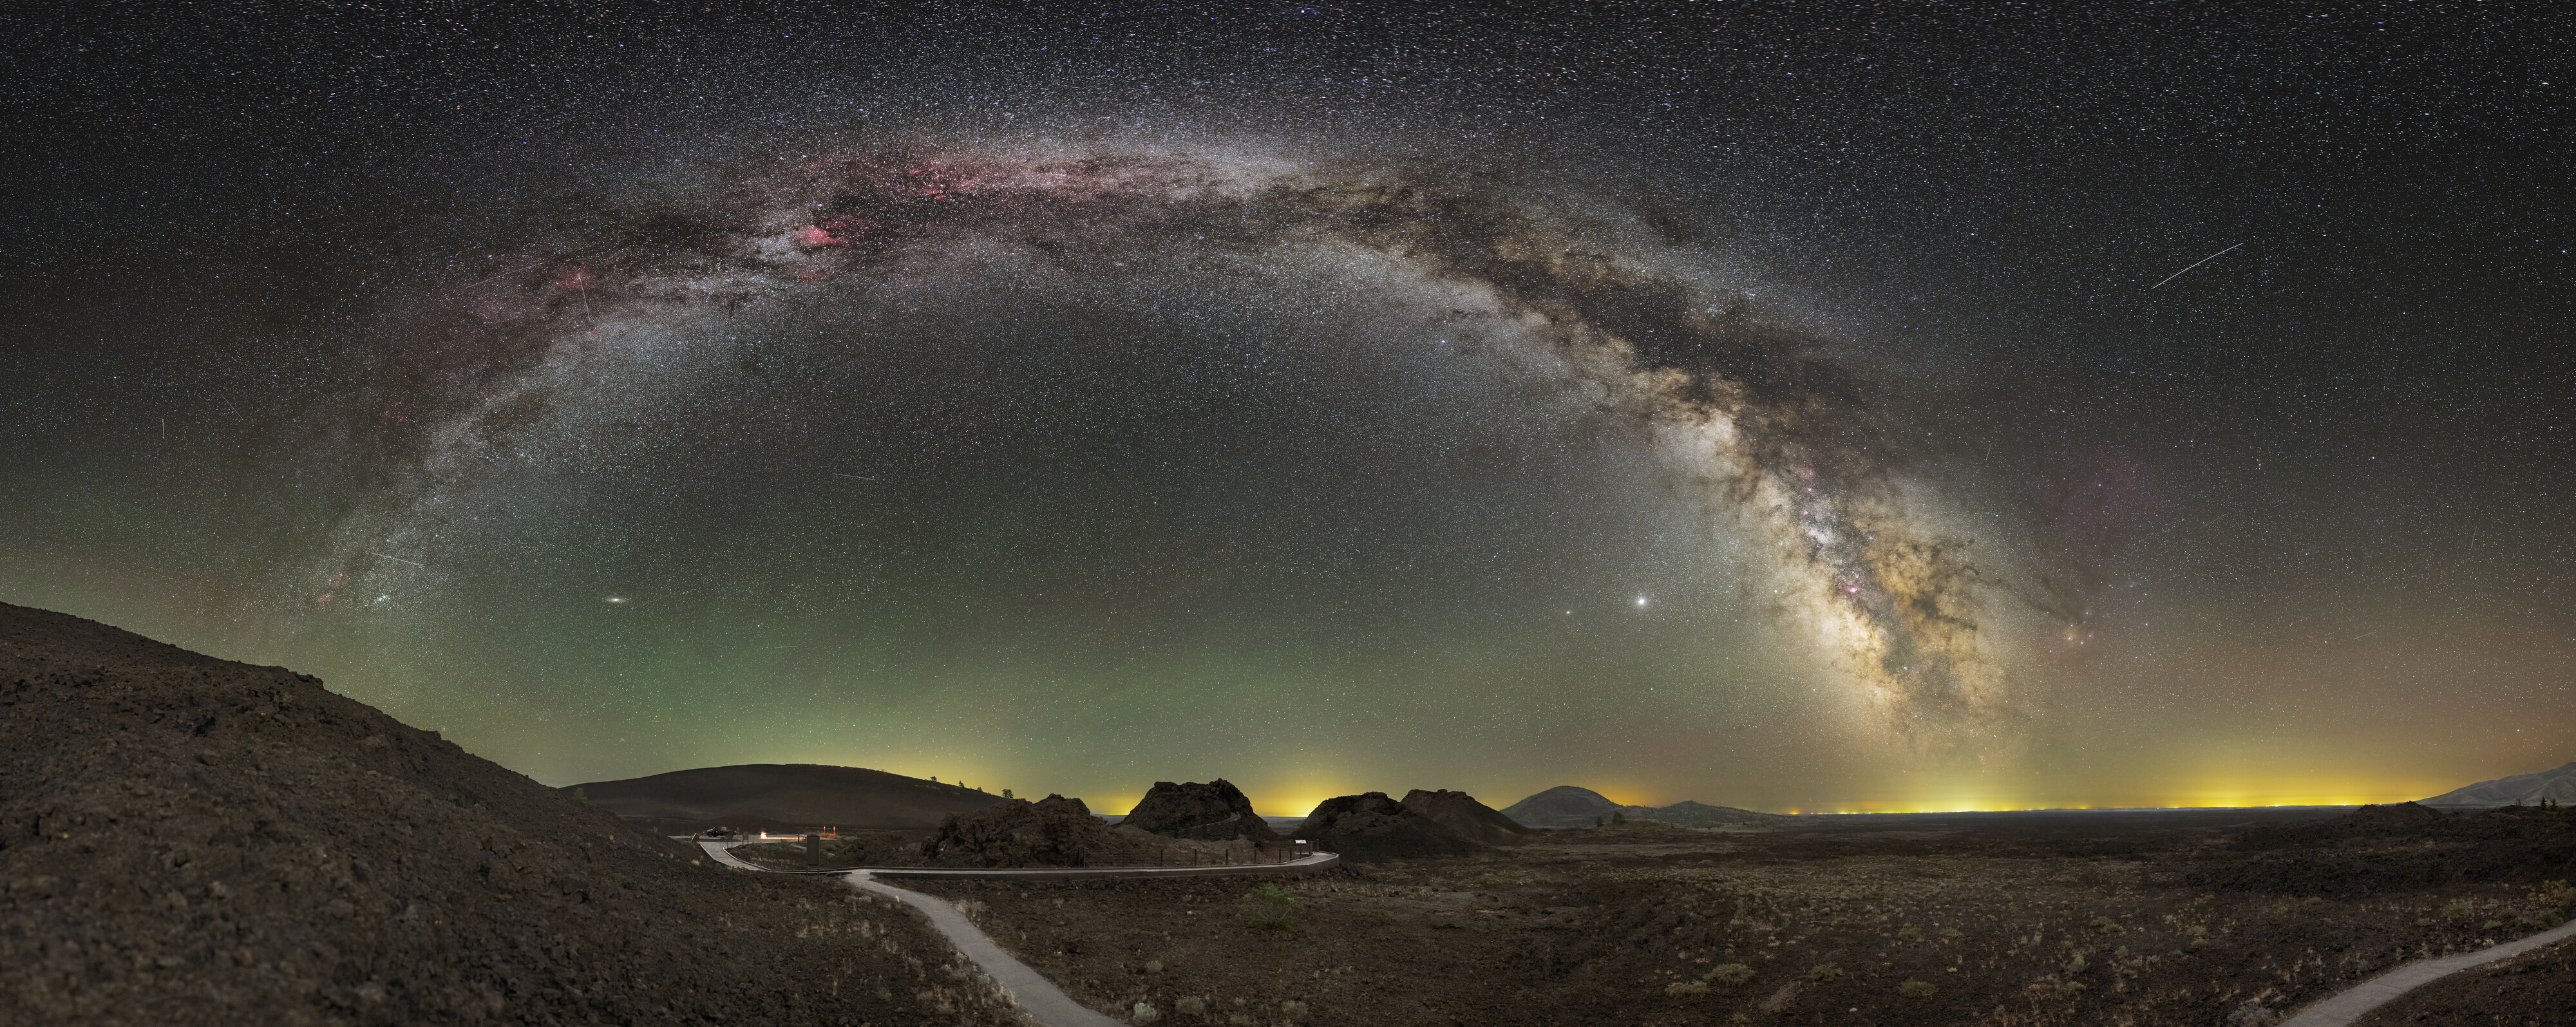

Satellites and light pollution over Craters of the Moon

Satellites and light pollution over Craters of the Moon National Monument and Preserve.

Credit: NOIRLab/NSF/AURA/M. Dieterich